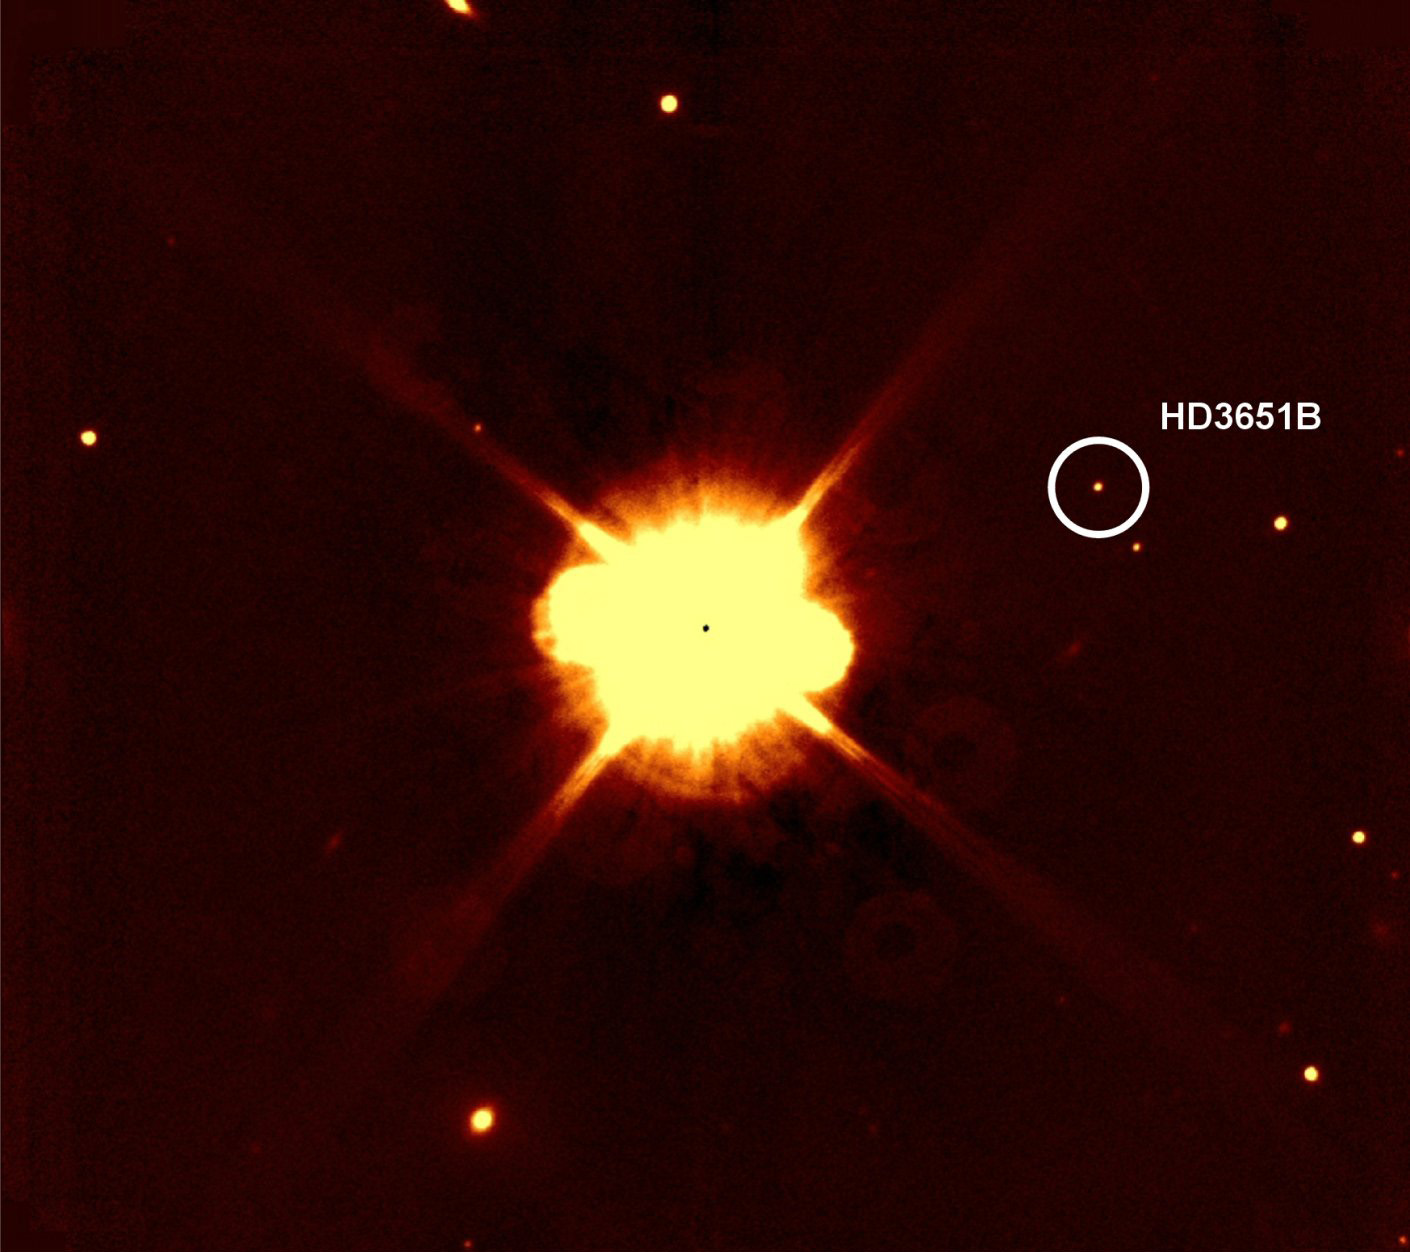

The companion to HD 3651

The SofI small field image of the planet host star HD 3651, taken in June 2006 in the H-band. The co-moving companion HD 3651B is indicated with a white circle.

Credit: ESO